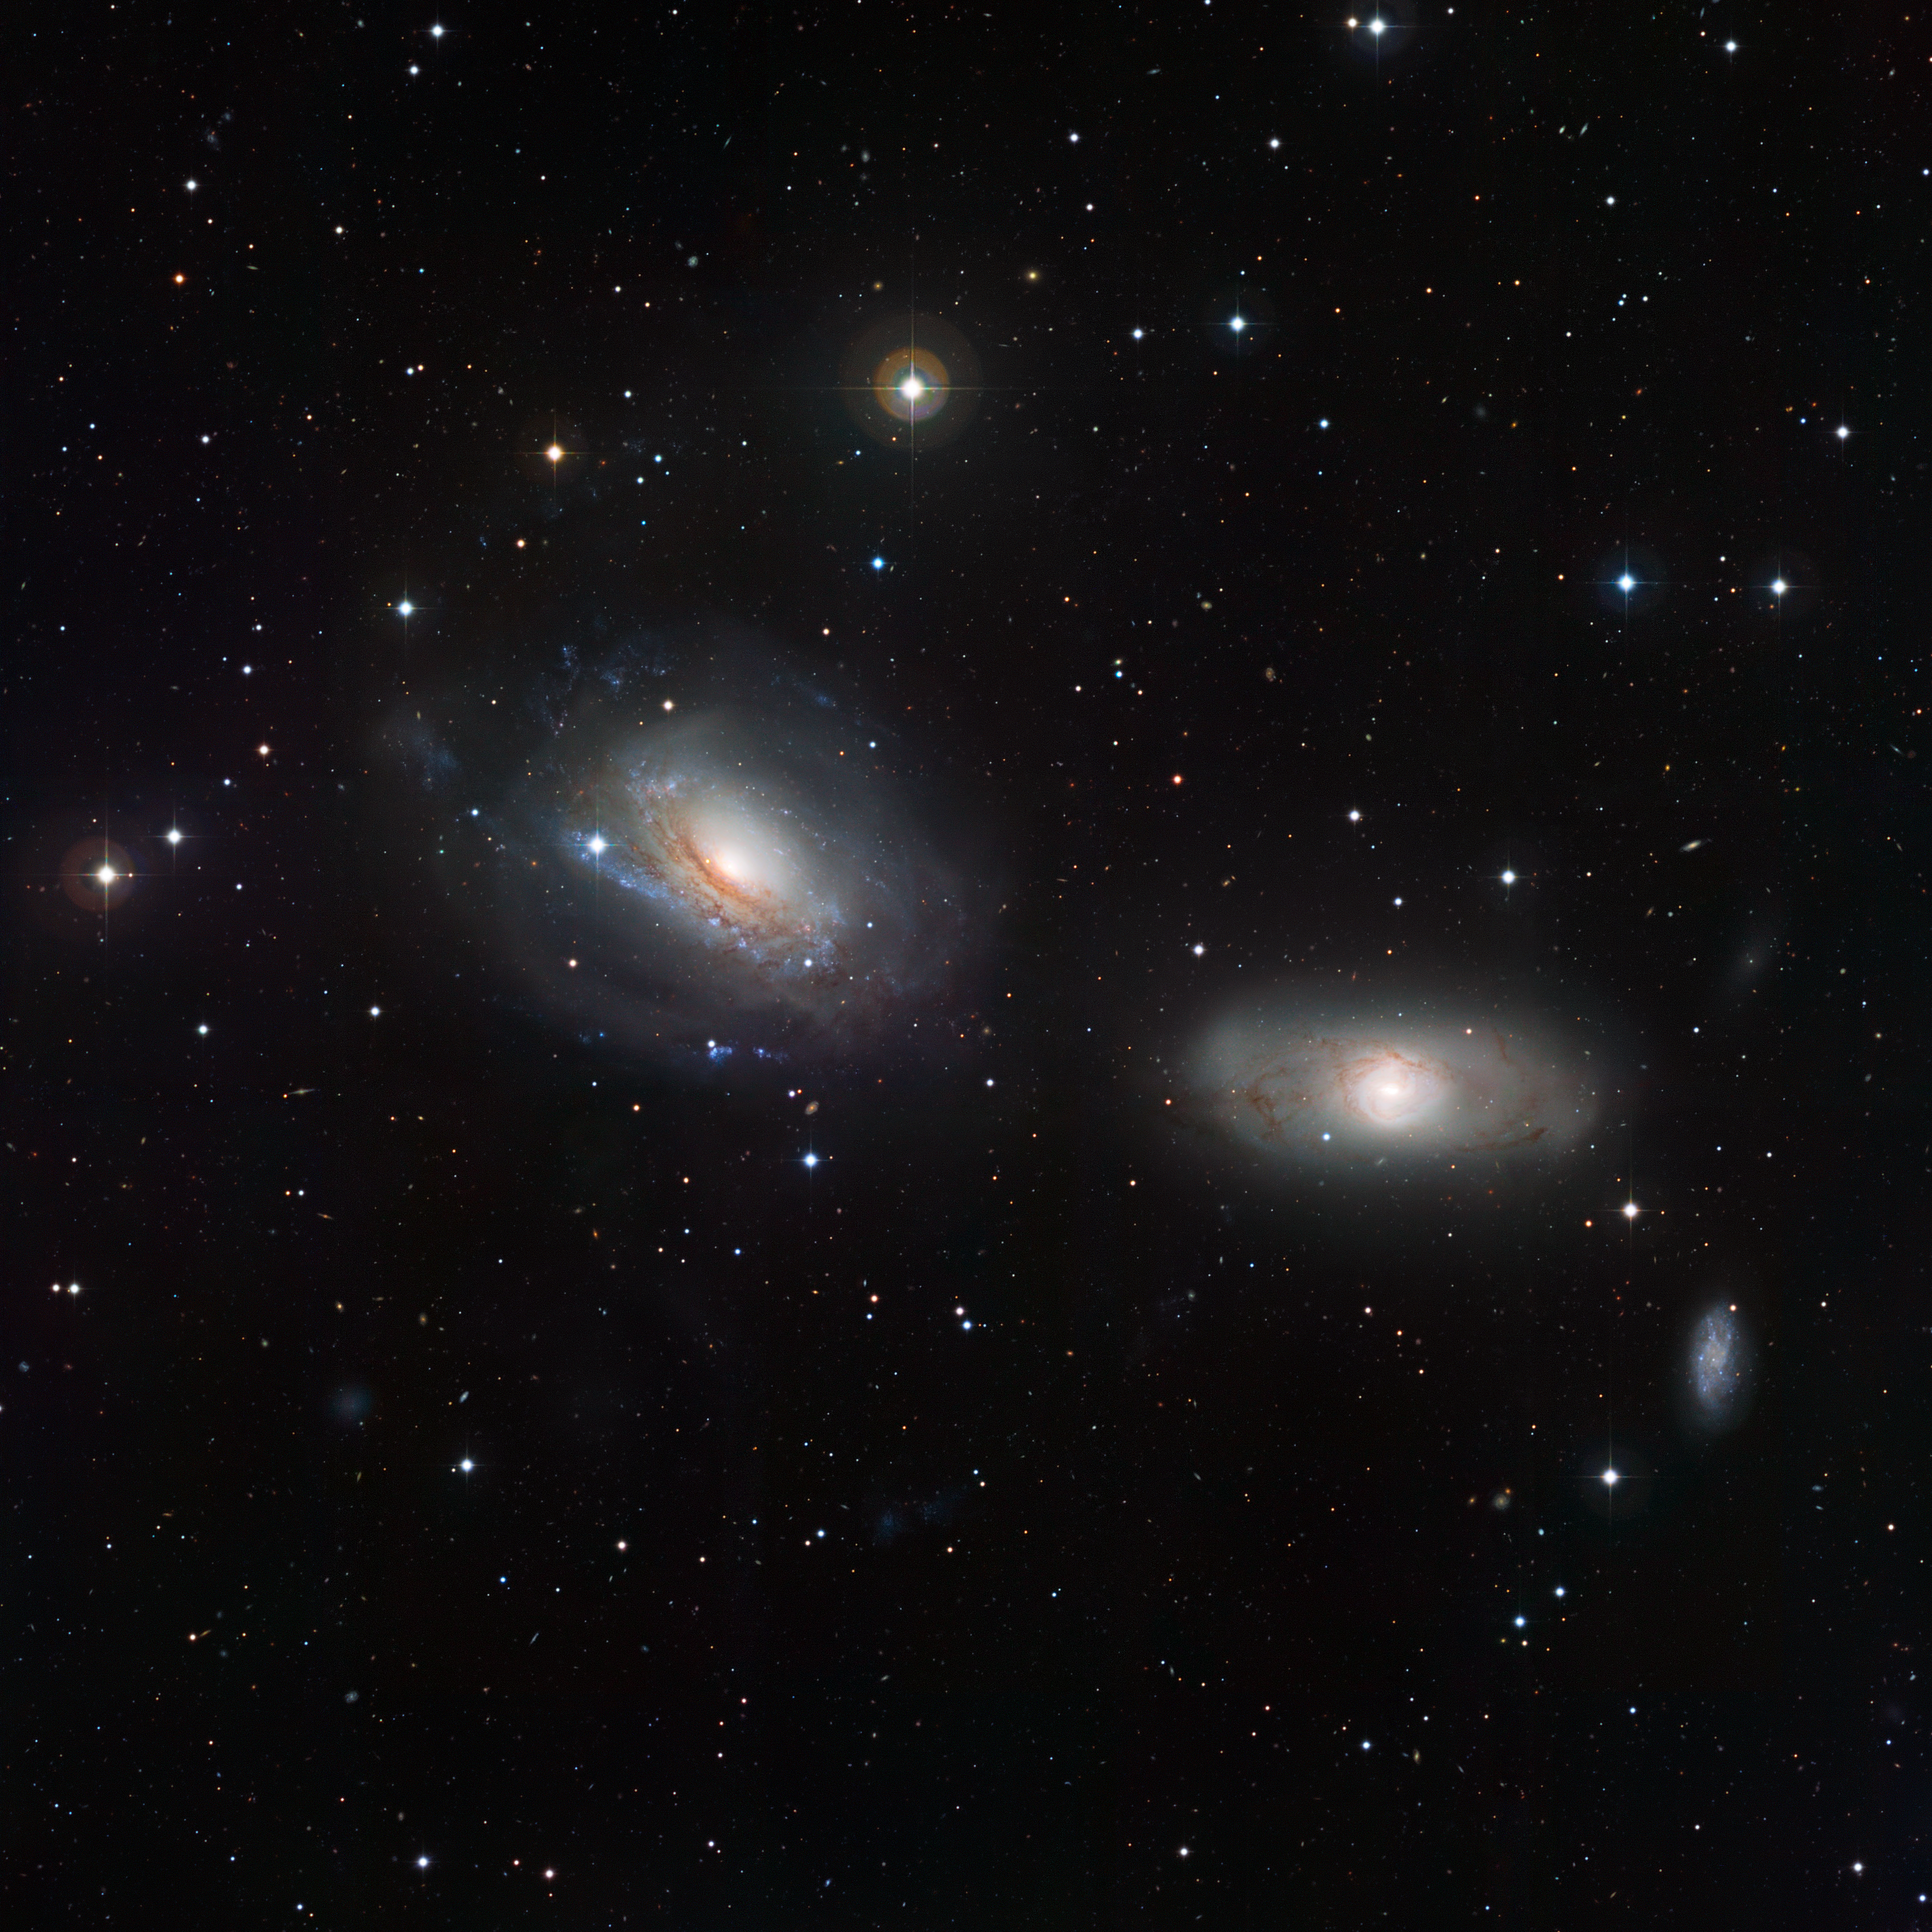

The disturbed galactic duo NGC 3169 and NGC 3166

This image from the Wide Field Imager on the MPG/ESO 2.2-metre telescope at the La Silla Observatory in Chile captures the pair of galaxies NGC 3169 (left) and NGC 3166 (right). These adjacent galaxies display some curious features, demonstrating that each member of the duo is close enough to feel the distorting gravitational influence of the other. The gravitational tug of war has warped the spiral shape of one galaxy, NGC 3169, and fragmented the dust lanes in its companion NGC 3166. At the bottom-right of the pair, a third galaxy is portrayed, NGC 3165.

Credit: ESO/Igor Chekalin